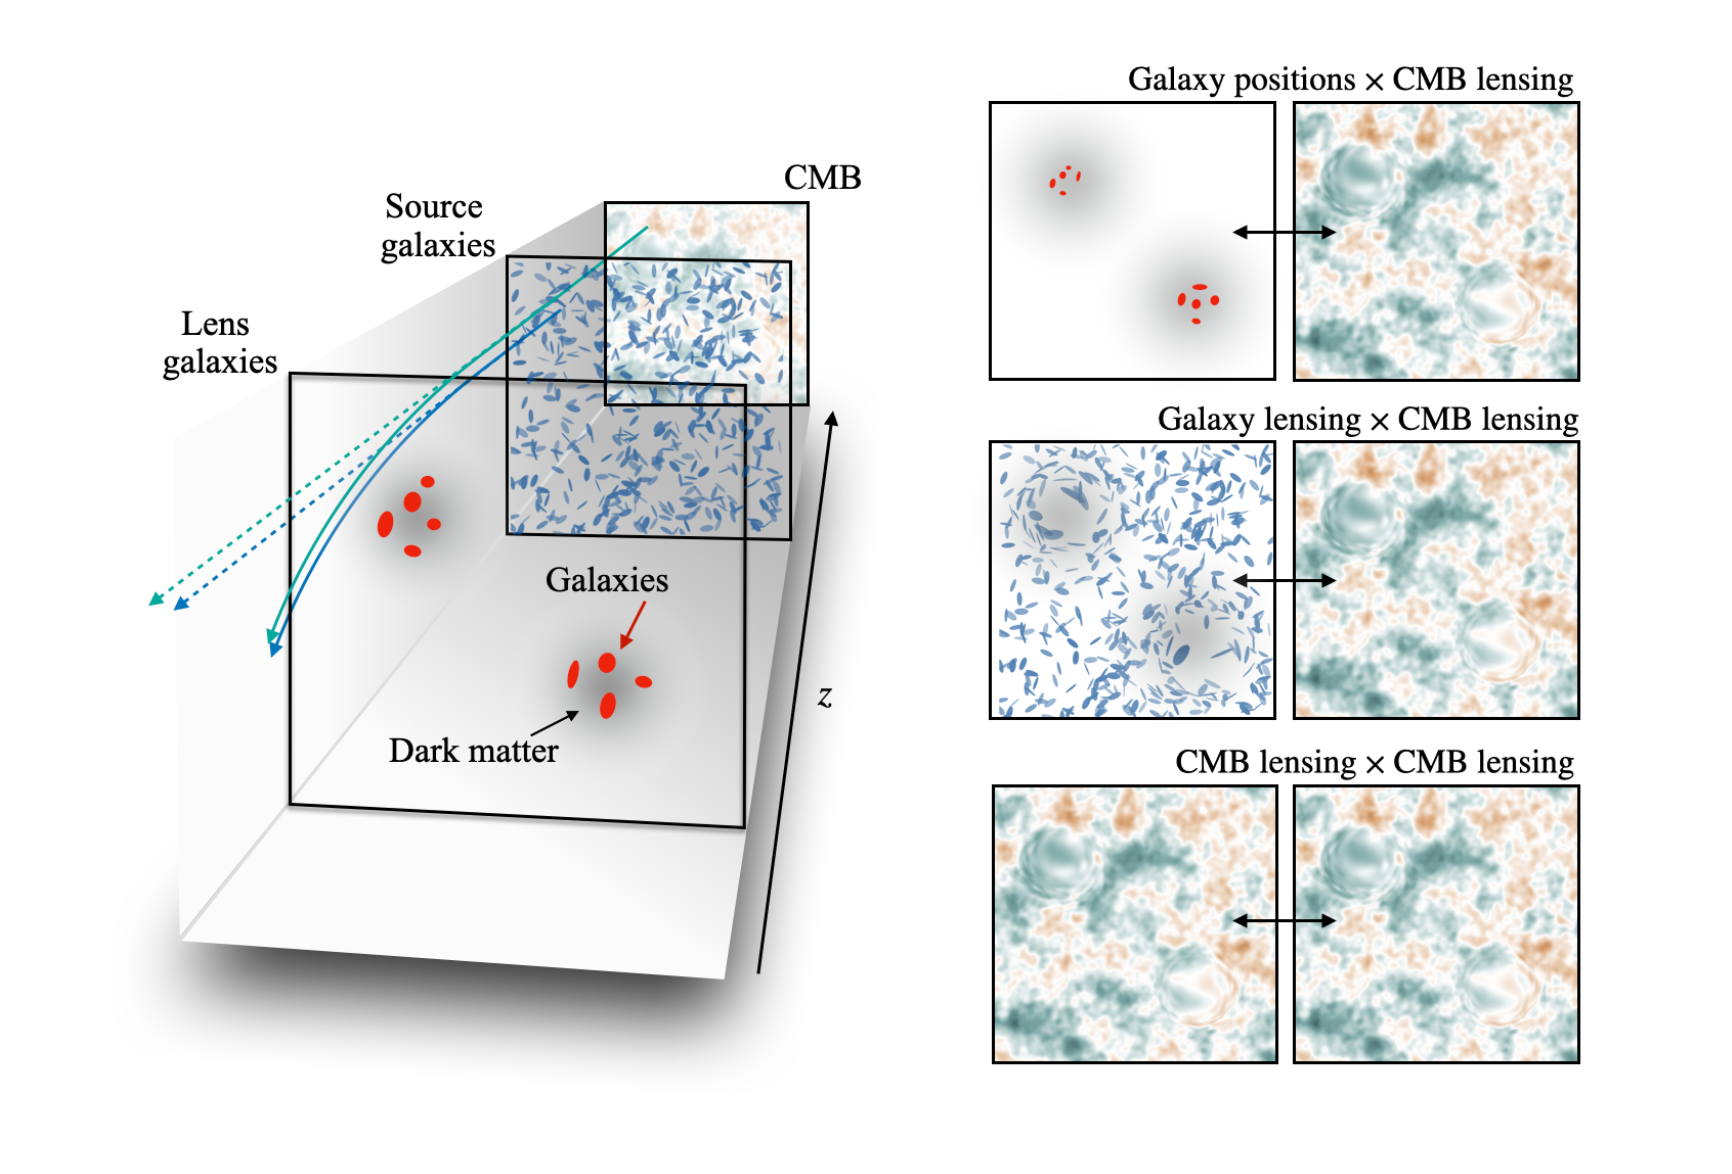

CMB Galaxy Lensing

This image illustrates the various sources of light, and how their paths are bent (left), and three types of comparisons that involve CMB lensing (right), which was used in this study to extract cosmological information.

Read more here.

Credit: NOIRLab/NSF/AURA/Y. Omori